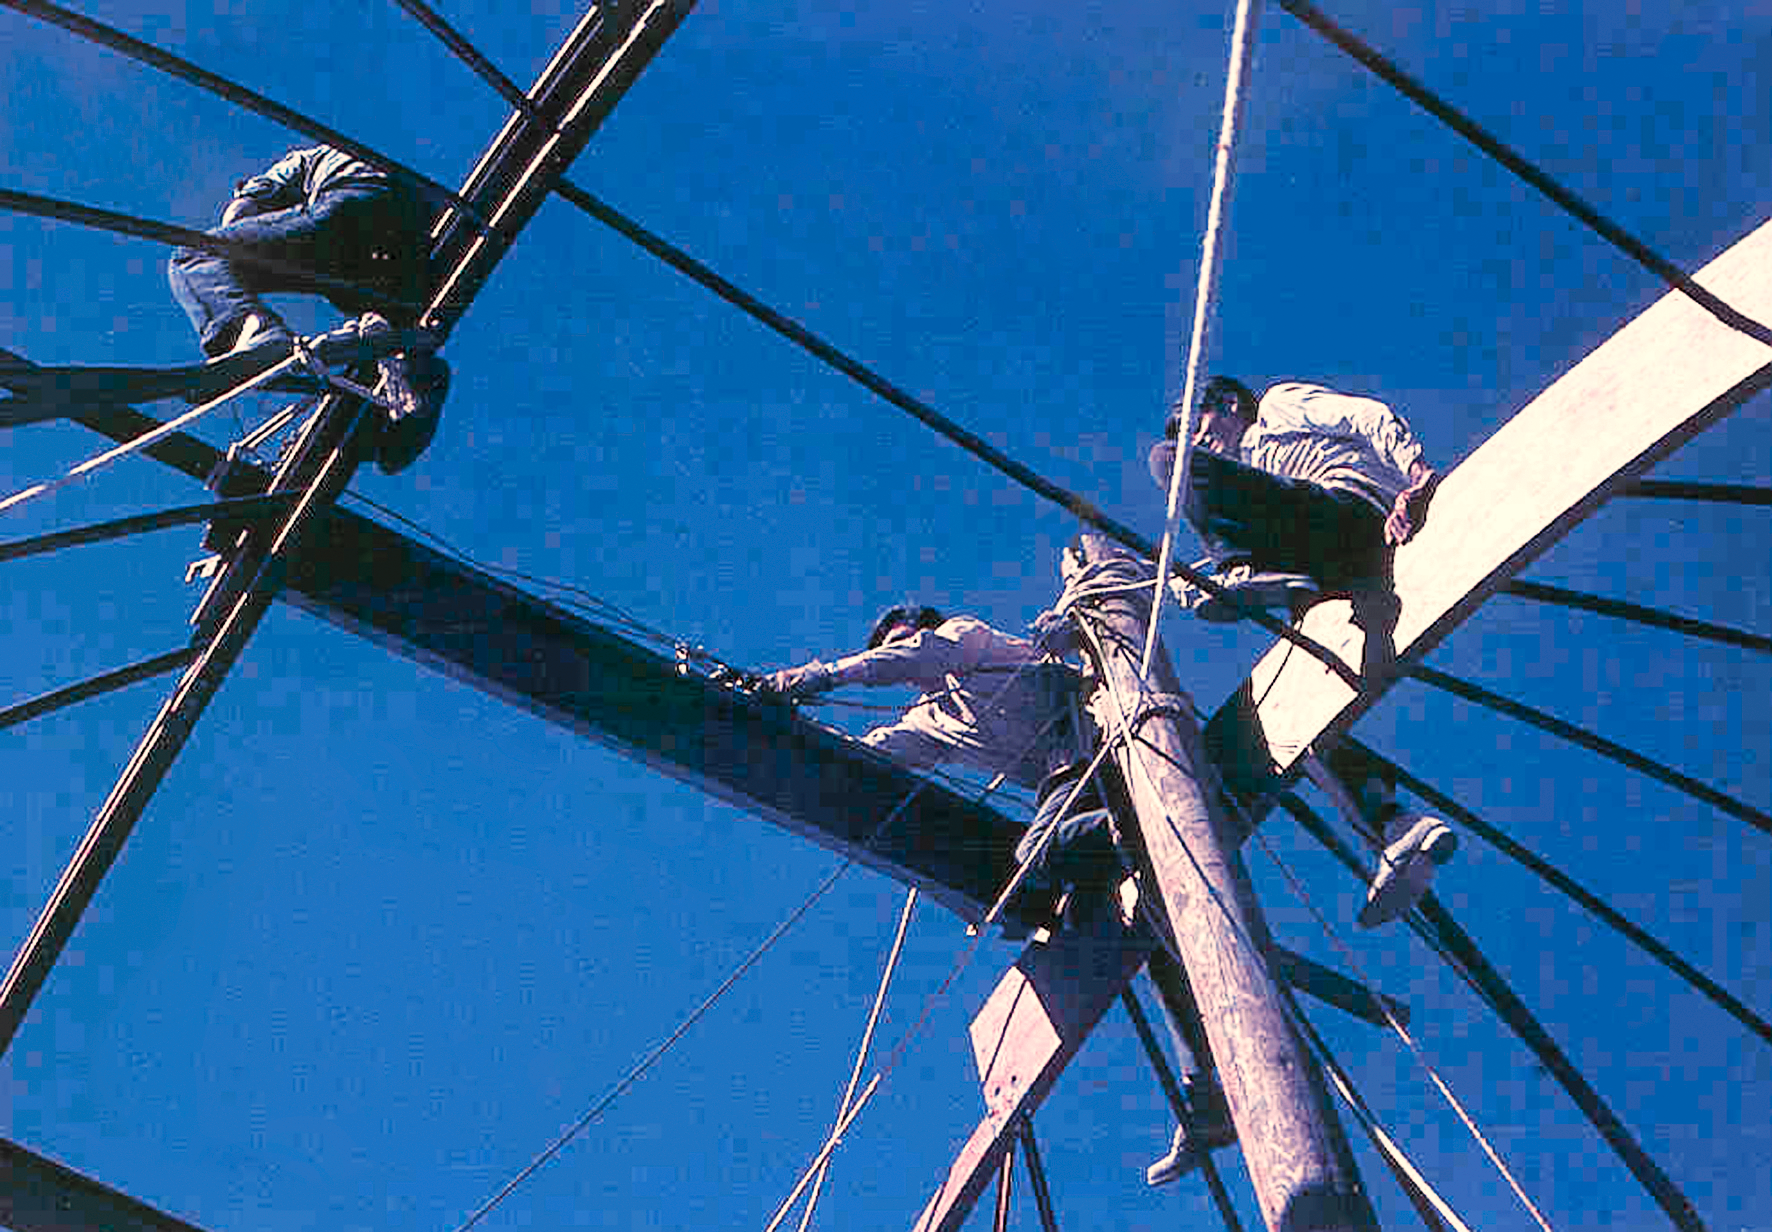

Assembling the ESO 1-metre telescope

Photo of the assembly of the pre-fabricated building for the ESO 1-metre telescope after its arrival at the new La Silla Observatory in Chile in the late 1960’s. The La Silla Observatory has since become one of the premier ground-based observatories in the world.

Credit: ESO/J.Doornenbal